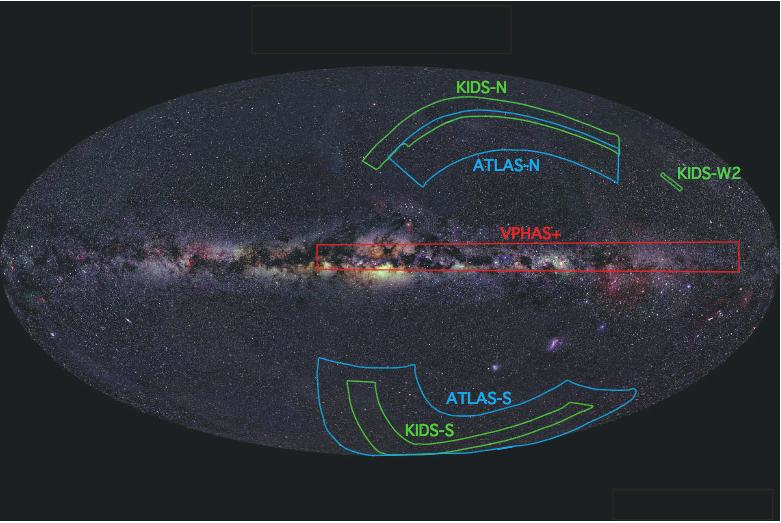

VST survey

All-sky VST survey.

Credit: ESO